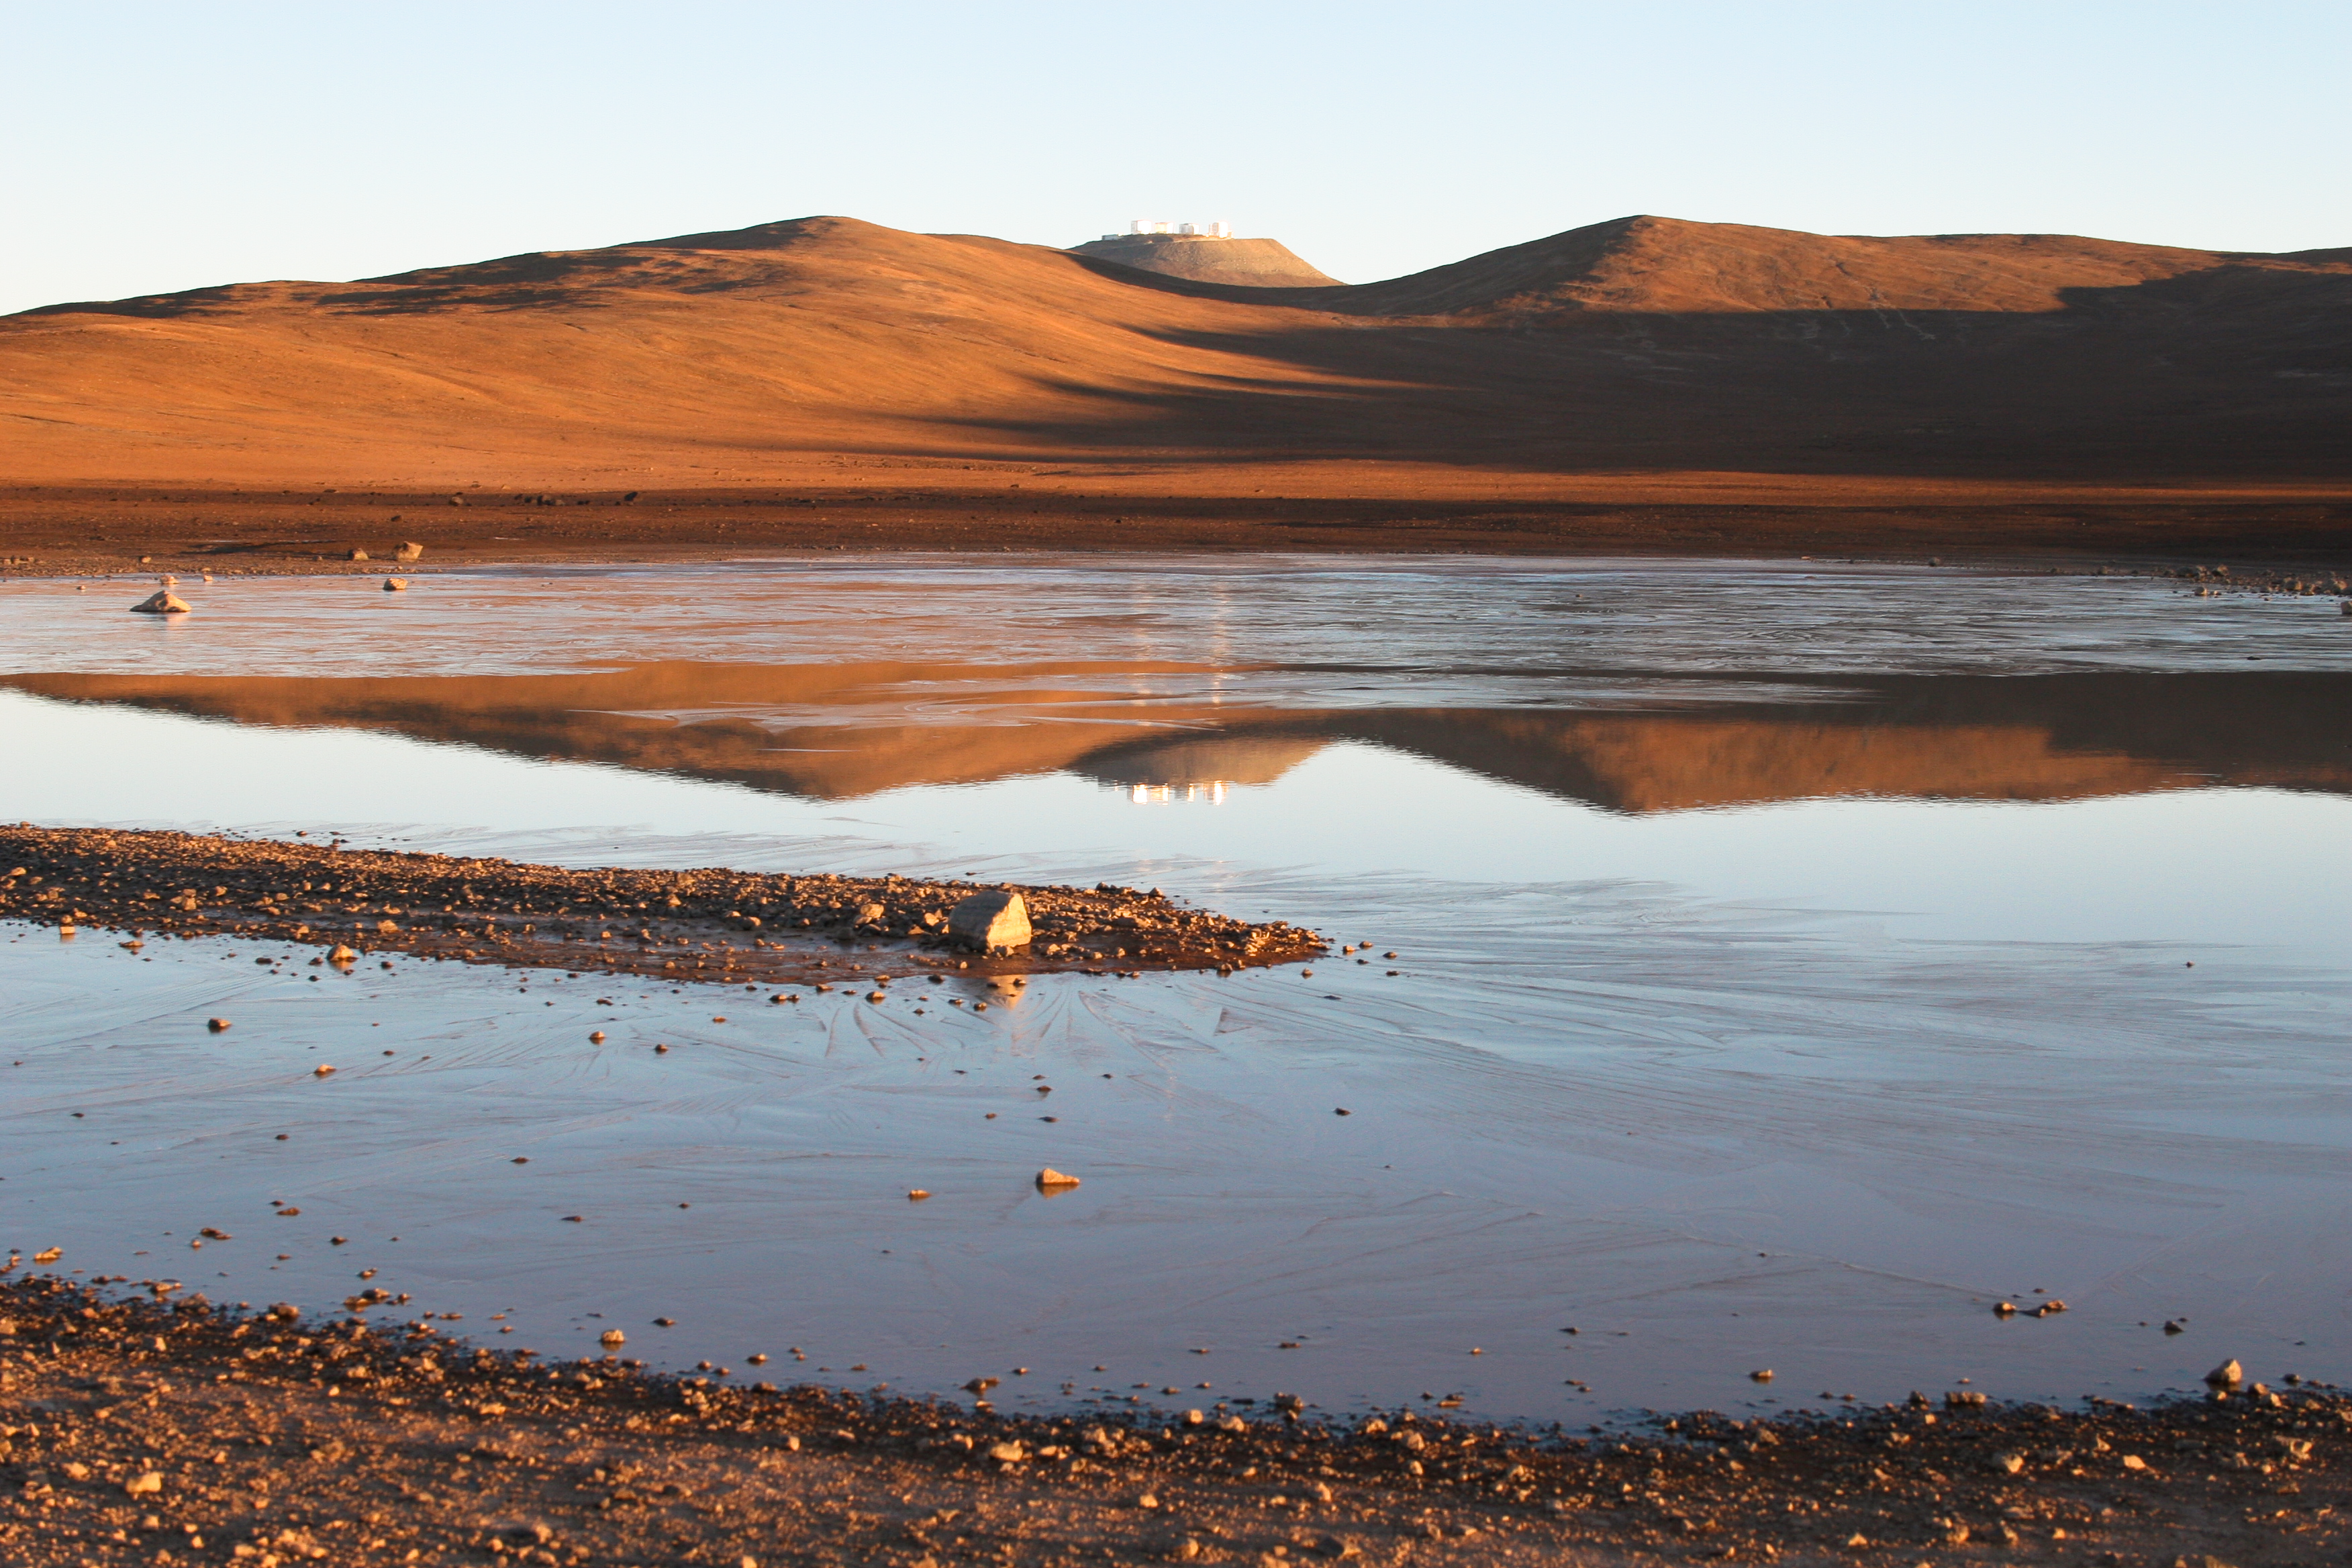

Icy lagoon near Paranal

Unexpected view of the desert around Paranal Observatory. This area of the Atacama Desert is one of the driest places on Earth where rainfalls may not be detected for years. A surprising lagoon, about 50 metres wide and frozen because of the low night temperatures, is the result of a heavy rainfall in September 2006.

Credit: G. Gillet / ESO